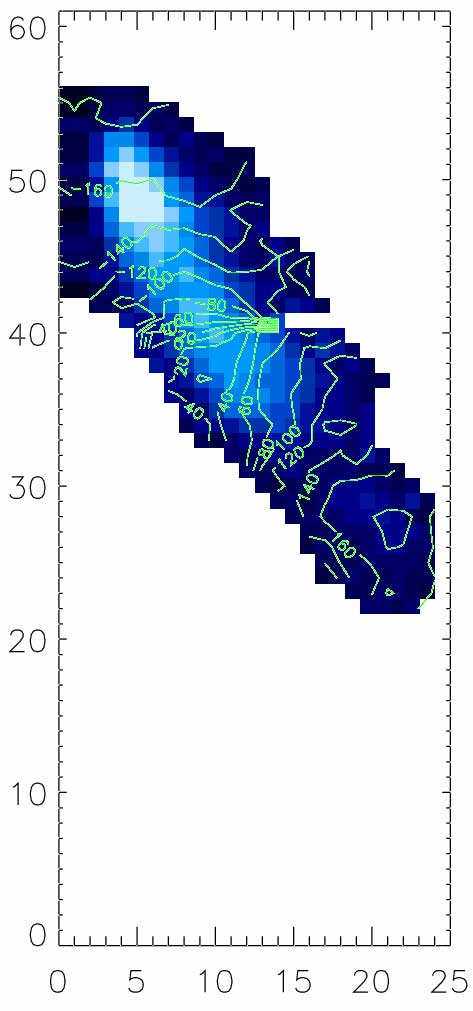

The GMOS-IFU [OII]3727 emission in shaded blue

The GMOS-IFU [OII]3727 emission in shaded blue (scaled for intensity) with the derived velocity field in the galaxy rest frame superposed. The lines, in km/s, map regions of same velocity in the rest-frame of the galaxy.

Credit: International Gemini Observatory/NOIRLab/NSF/AURA